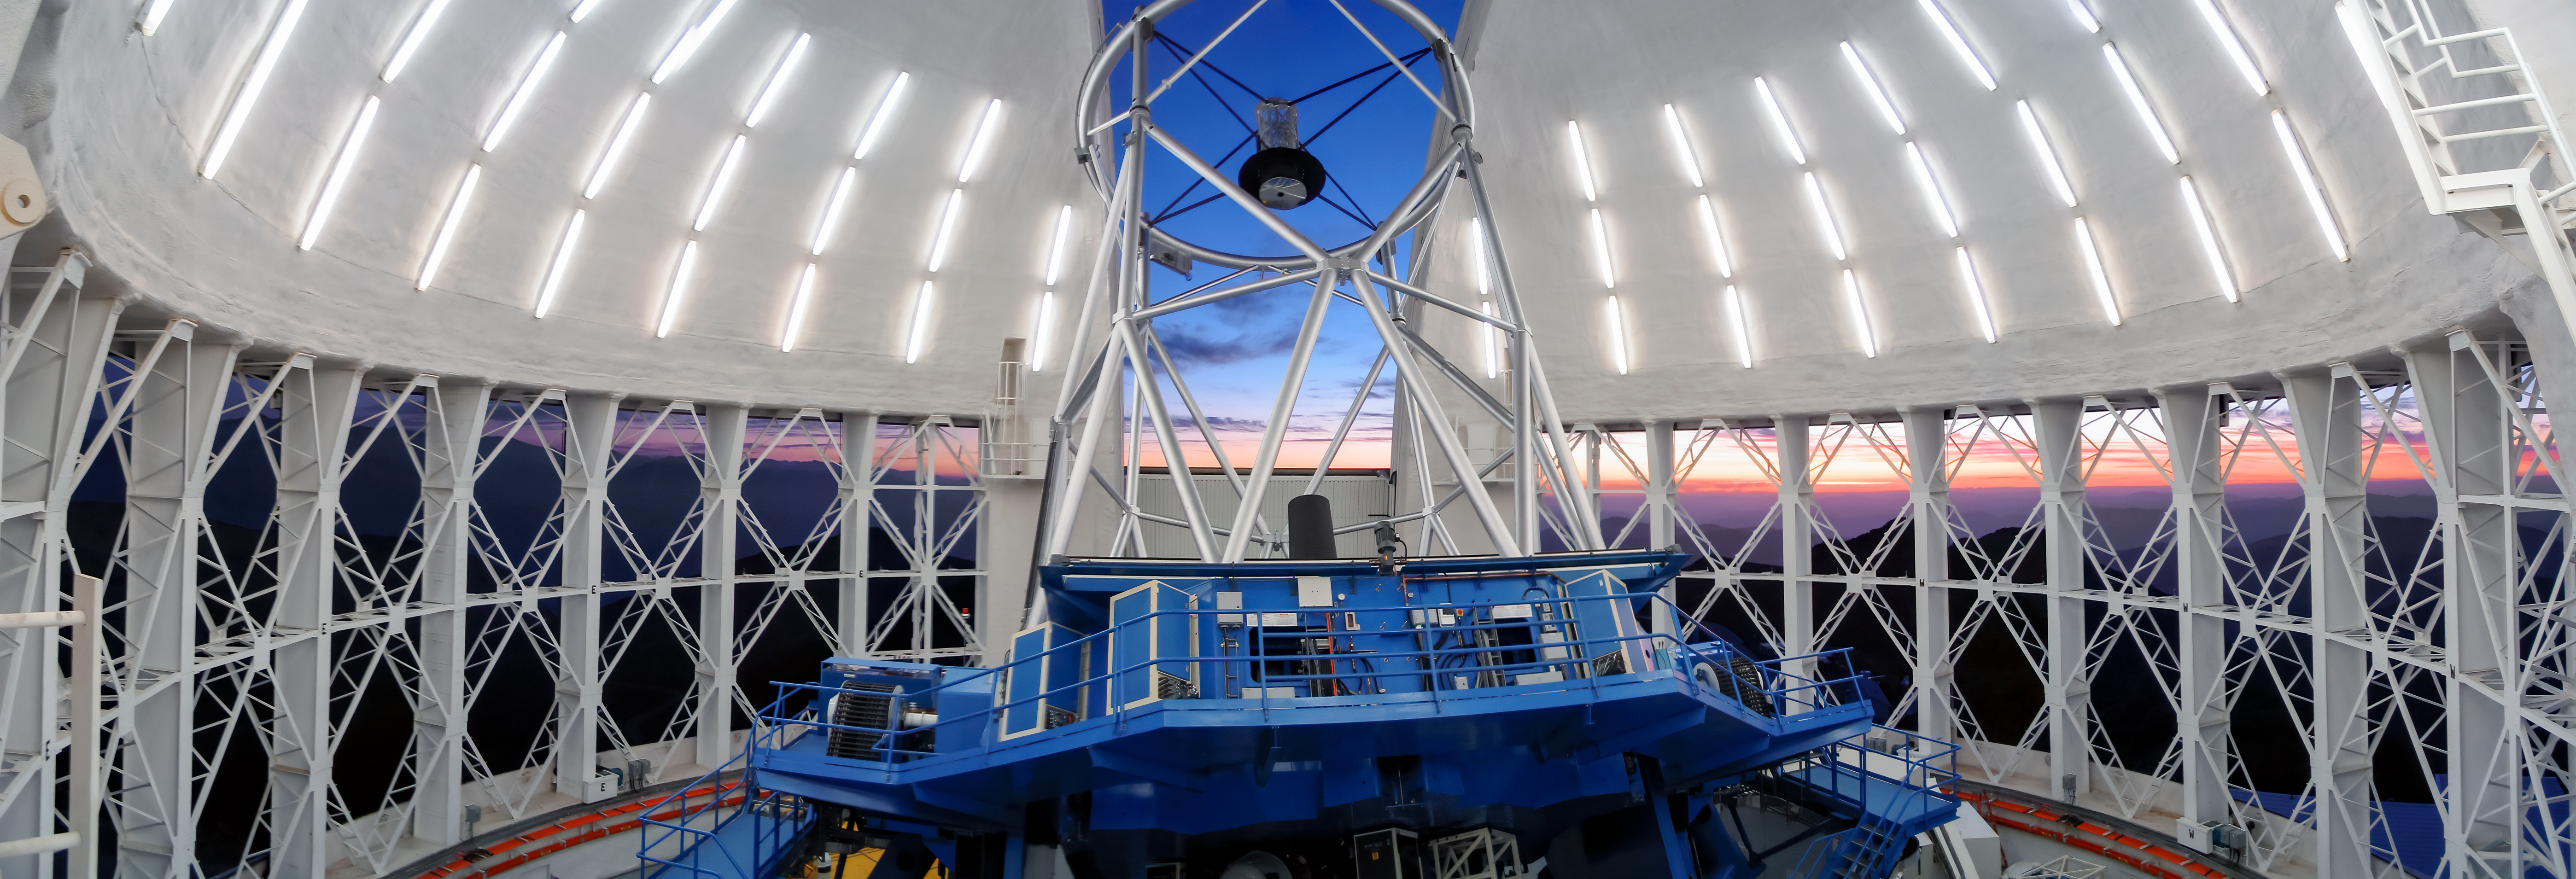

Gemini South Panoramic Trim

A panorama of the interior of Gemini South telescope on Cerro Pachón, with the vent gates open.

Credit: NOIRLab/NSF/AURA